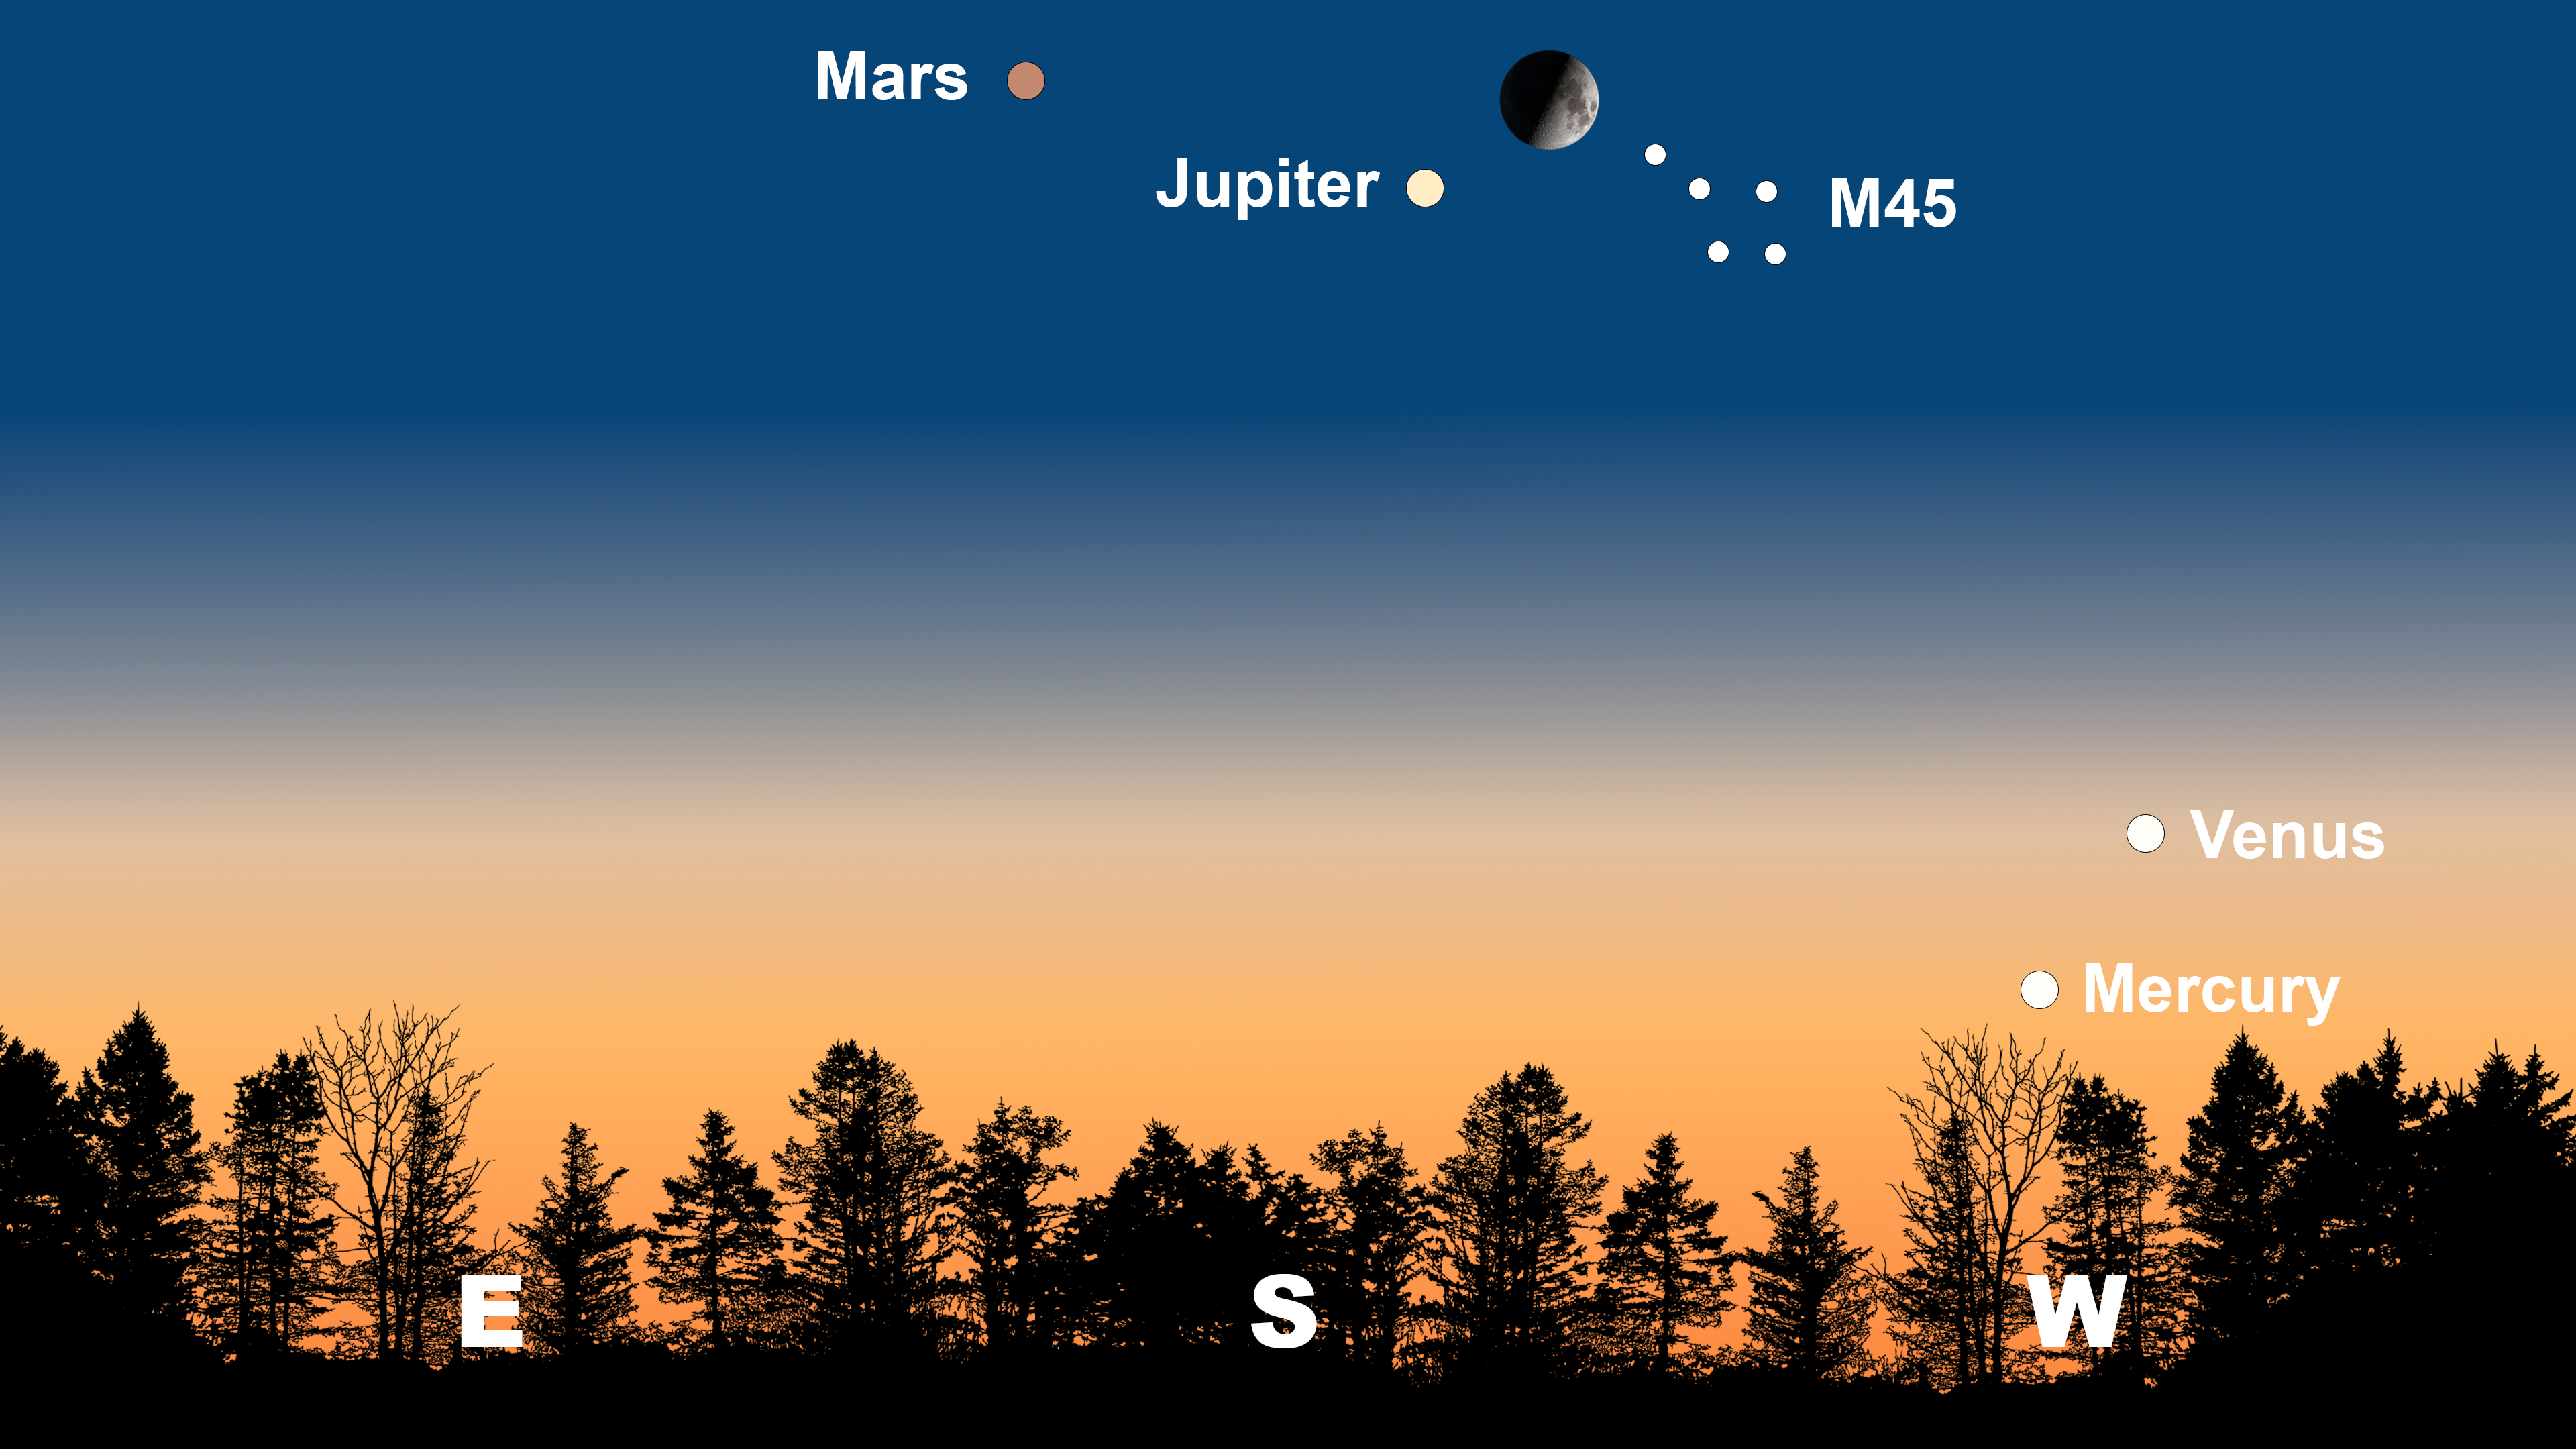

The night sky from Tucson on 5 March after sunset. Hilo will have a similar view. From La Serena, the lineup will appear in the northwest and more diagonally, with Mars on the right pointing to Jupiter, the Moon, and M45 on the left.

Credit: NOIRLab/NSF/AURA/Stellarium/J. Davis